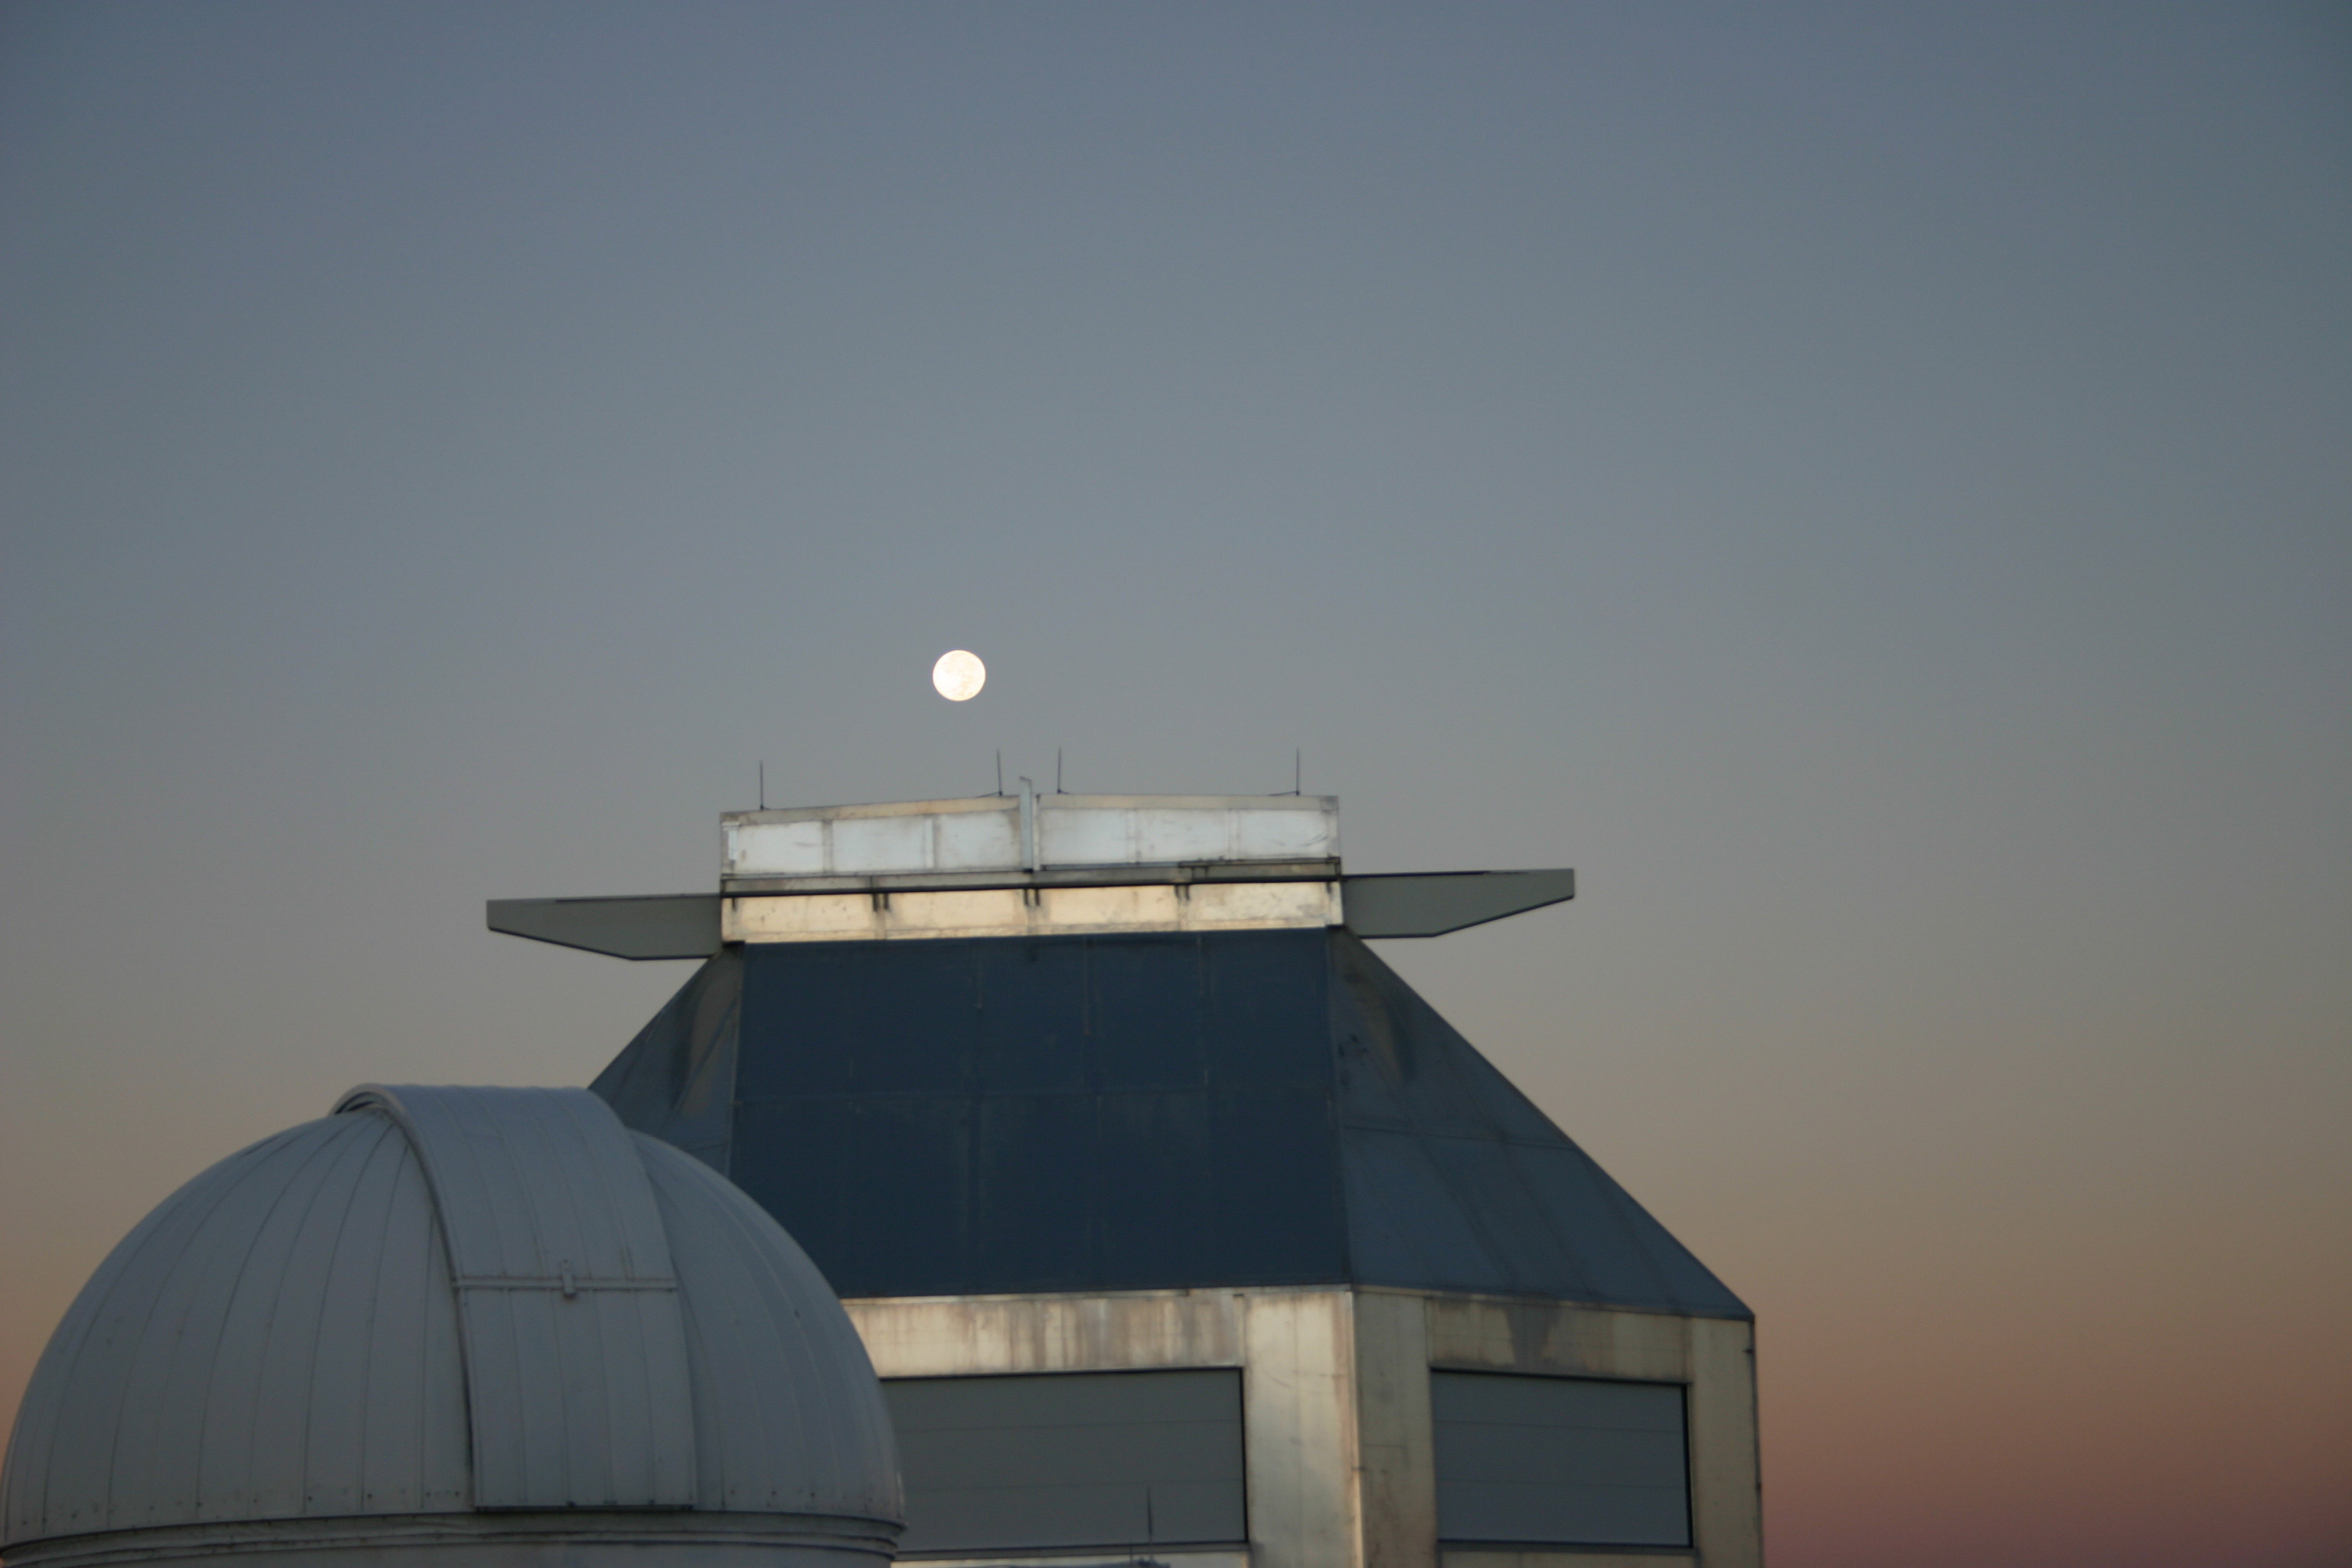

WIYN with full moon setting

The full moon setting over the dome of the 3.5-meter WIYN telescope at the Kitt Peak National Observatory (fall 2004).

Credit: Phil Massey, Lowell Obs./NOIRLab/NSF/AURA/